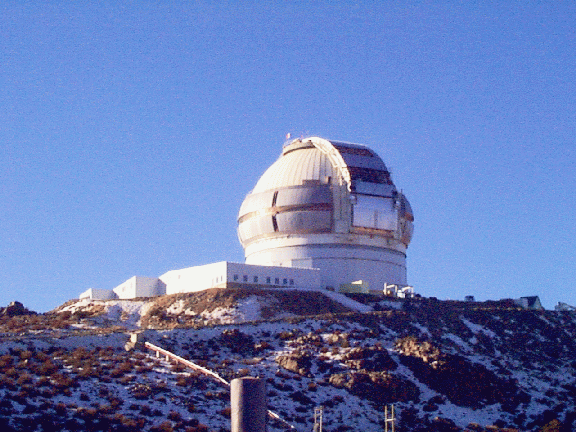

A distant view of the almost-completed Gemini South enclosure. July 2, 1998

Credit: International Gemini Observatory/AURA